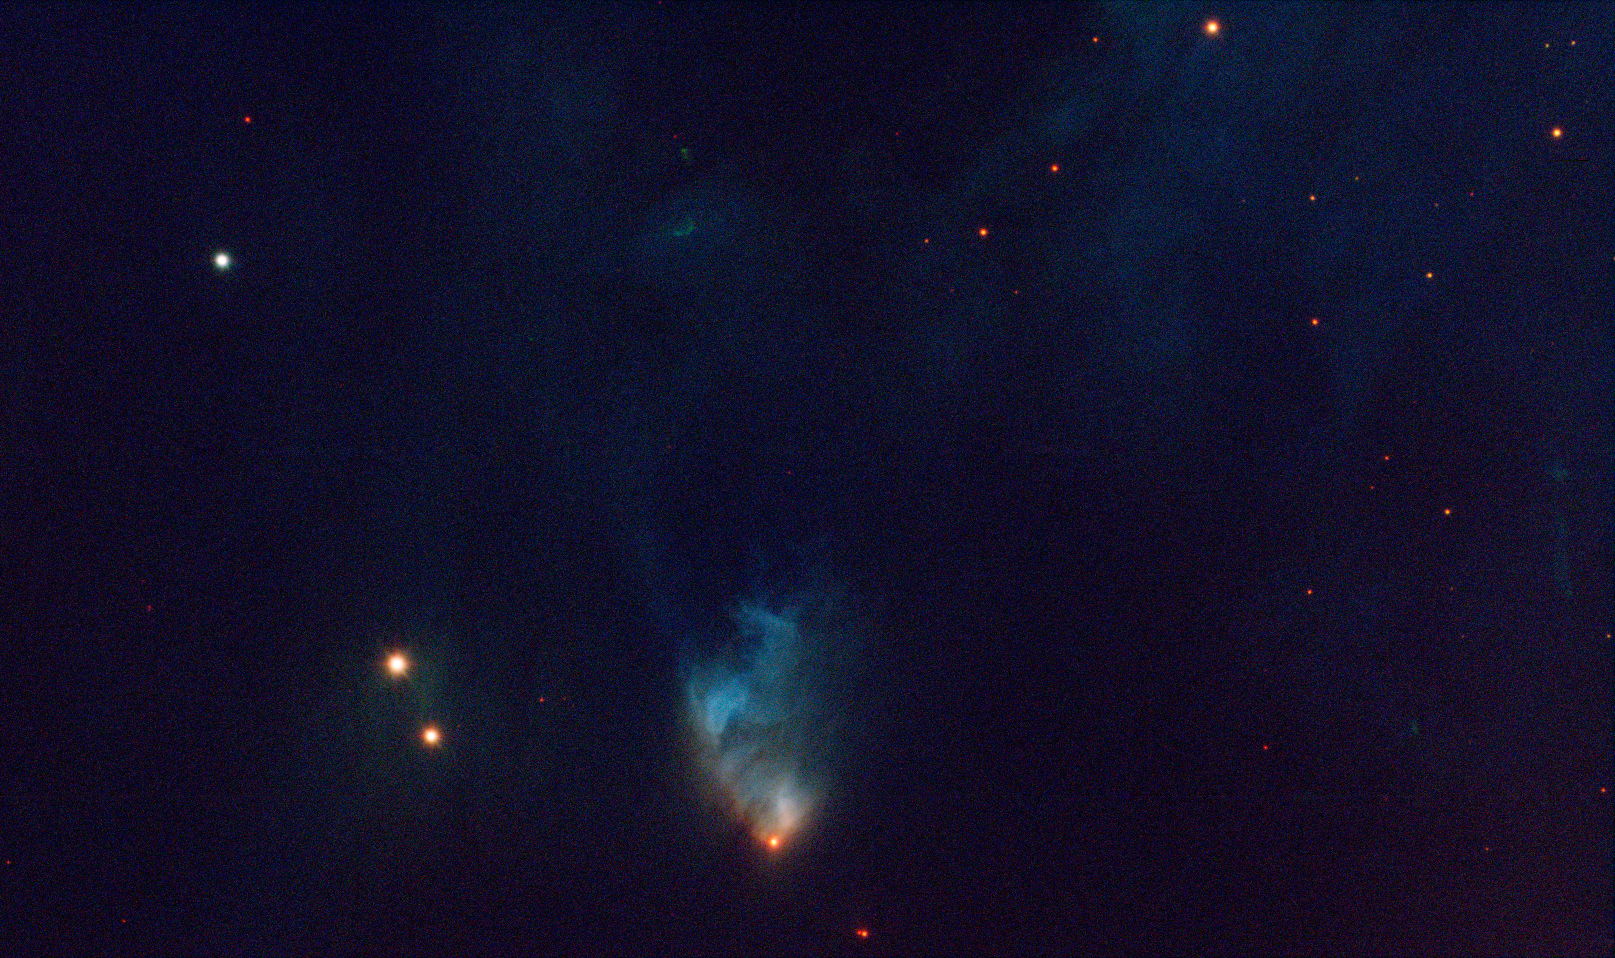

McNeil's Nebula

McNeil's Nebula, discovered by amateur astronomy Jay McNeil on 23 January 2004, is a reflection nebula surrounding a newborn star.

Credit: ESO